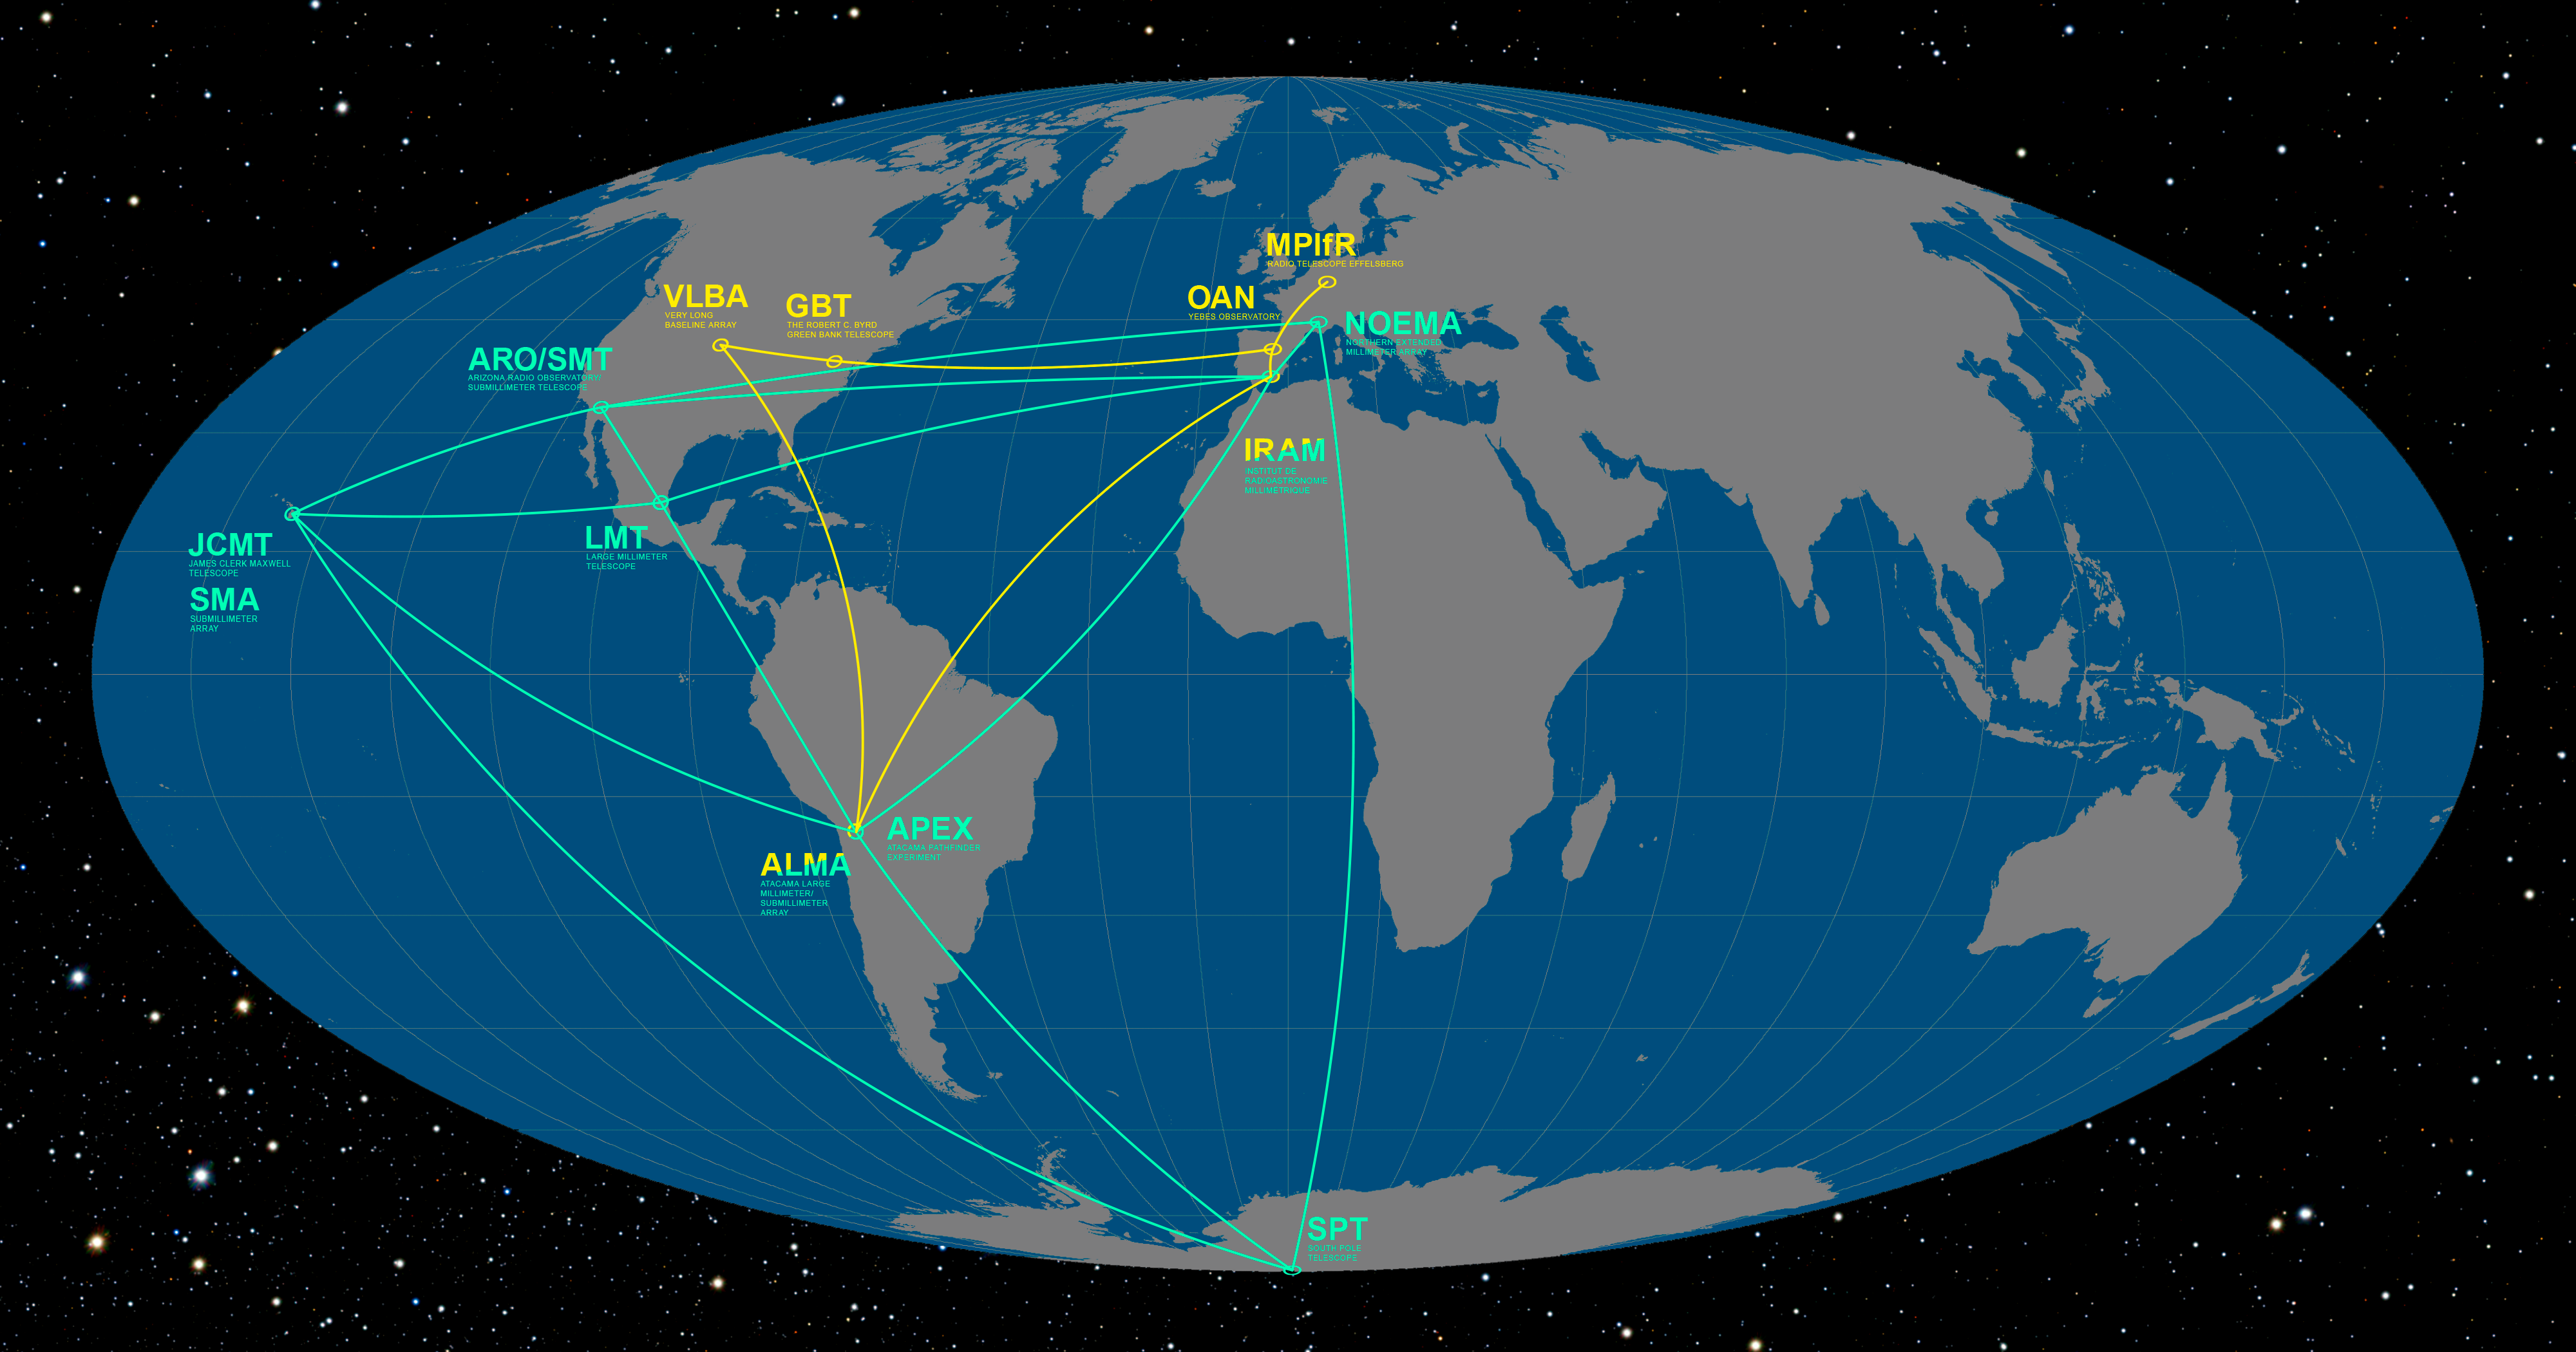

The Event Horizon Telescope and Global mm-VLBI Array on the Earth

This infographic details the locations of the participating telescopes of the Event Horizon Telescope (EHT) and the Global mm-VLBI Array (GMVA). Their goal is to image, for the very first time, the shadow of the event horizon of the supermassive black hole at the centre of the Milky Way, as well as to study the properties of the accretion and outflow around the Galactic Centre.

Credit: ESO/O. Furtak